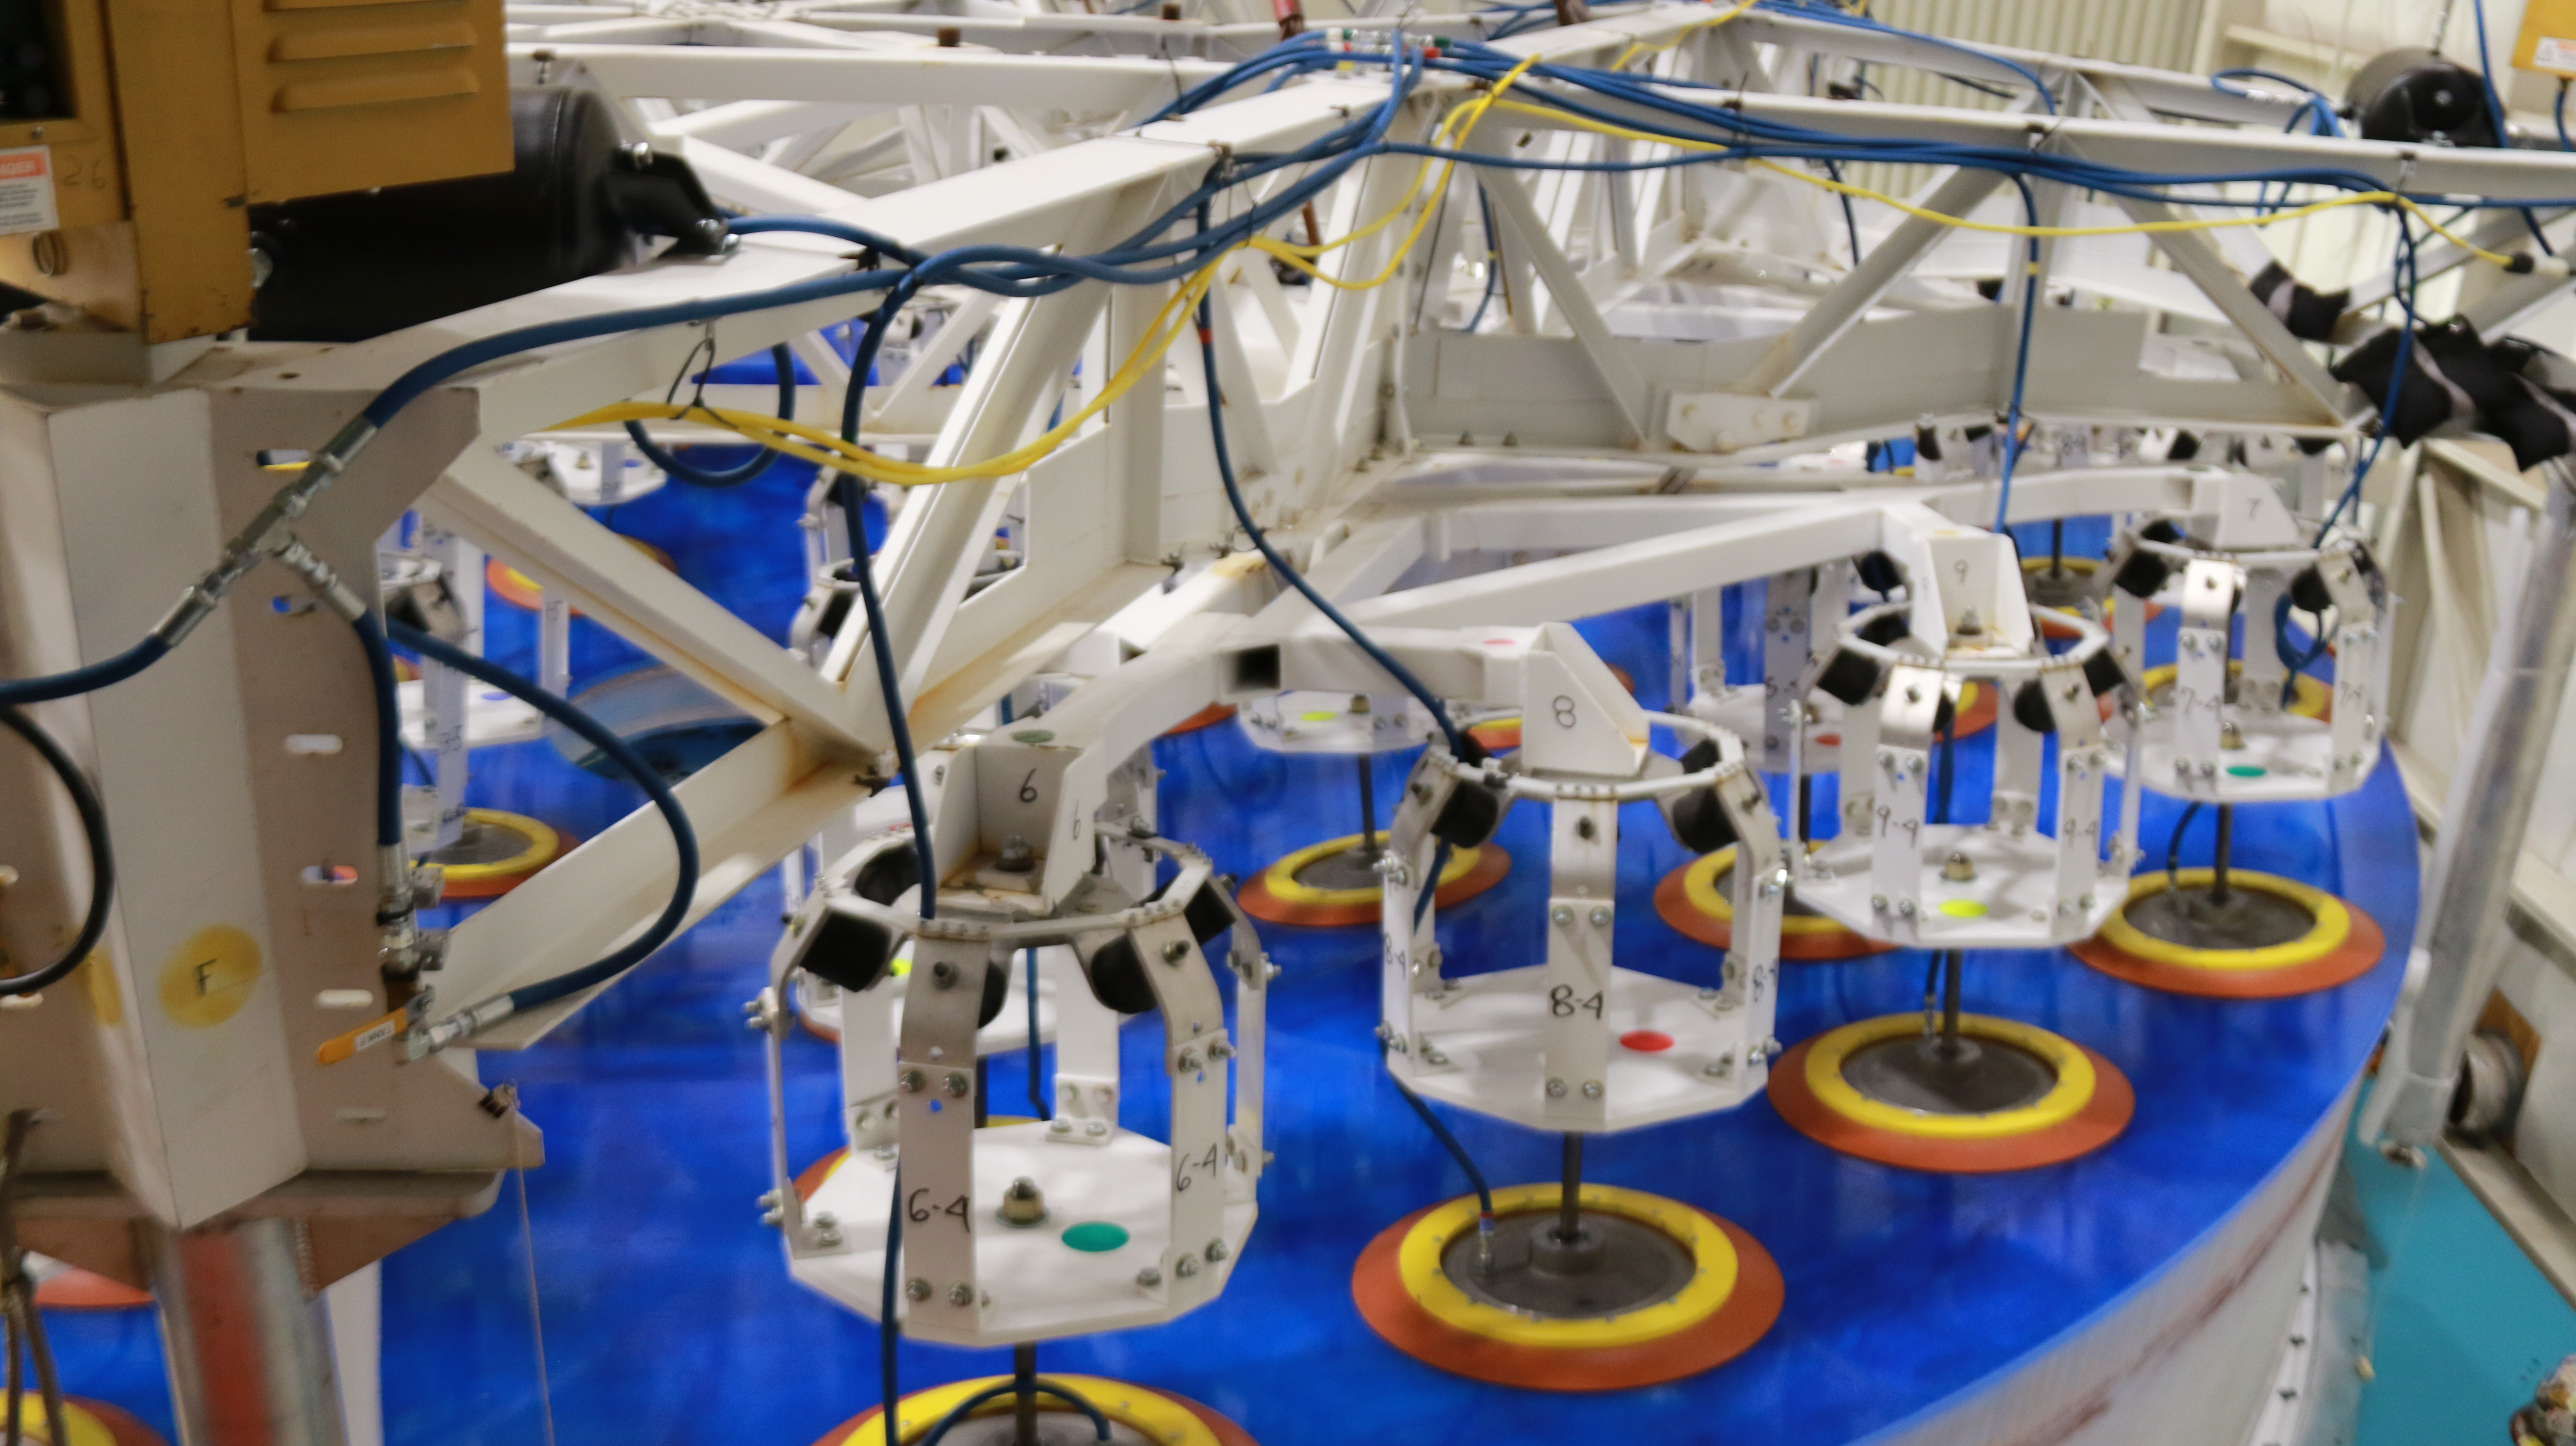

M1M3 Lift 2018

On the morning of October 25th, at the Richard F. Caris Mirror Lab on the University of Arizona campus, the LSST Primary/Tertiary Mirror (M1M3) was successfully lifted out of its transport container and onto the M1M3 Cell. The mirror lift was performed with a special lifting fixture, outfitted with 54 vacuum pads, that was designed specifically to safely lift and lower the 37,000 lb (16,780 kg) glass monolith. The M1M3 Mirror was lifted onto the Cell, interfacing successfully with the 355 static supports (wire rope isolators), that hold it above the upper surface of the mirror cell.

Credit: Rubin Observatory/NSF/AURA